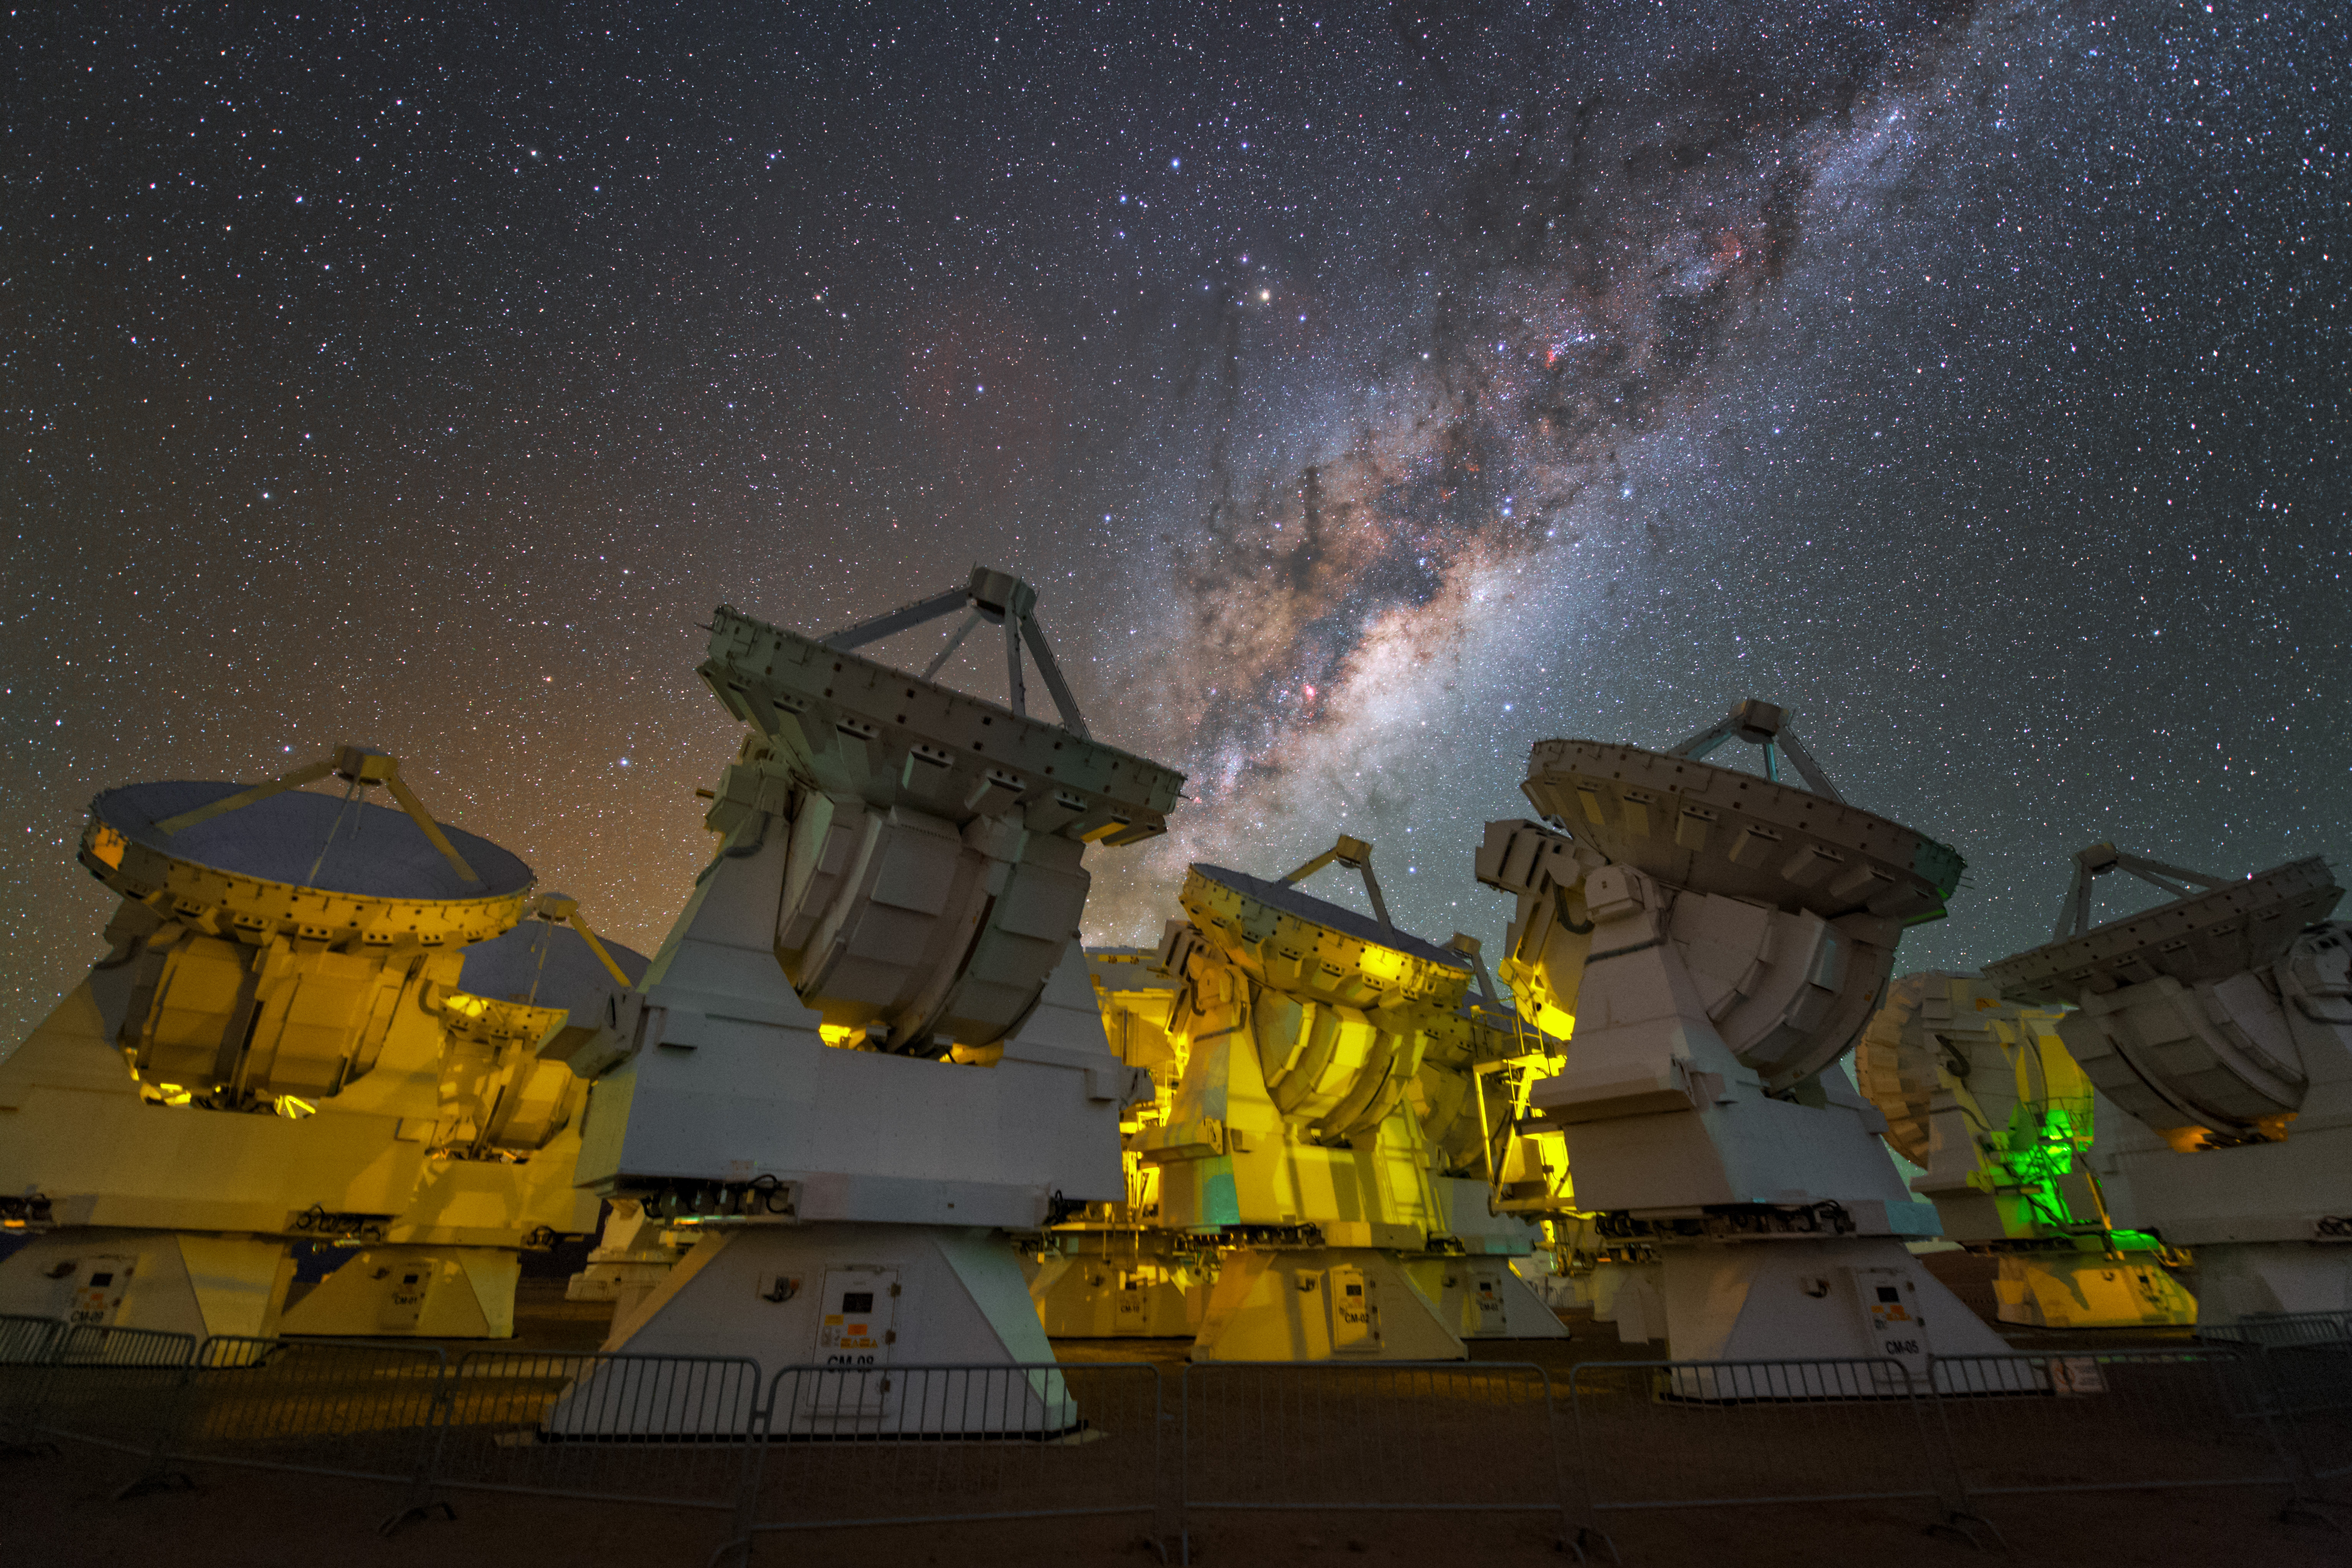

The Milky Way above the antennas of ALMA

The stunning Milky Way above the antennas at the ALMA Observatory.

Credit: Y. Beletsky (LCO/ESO)